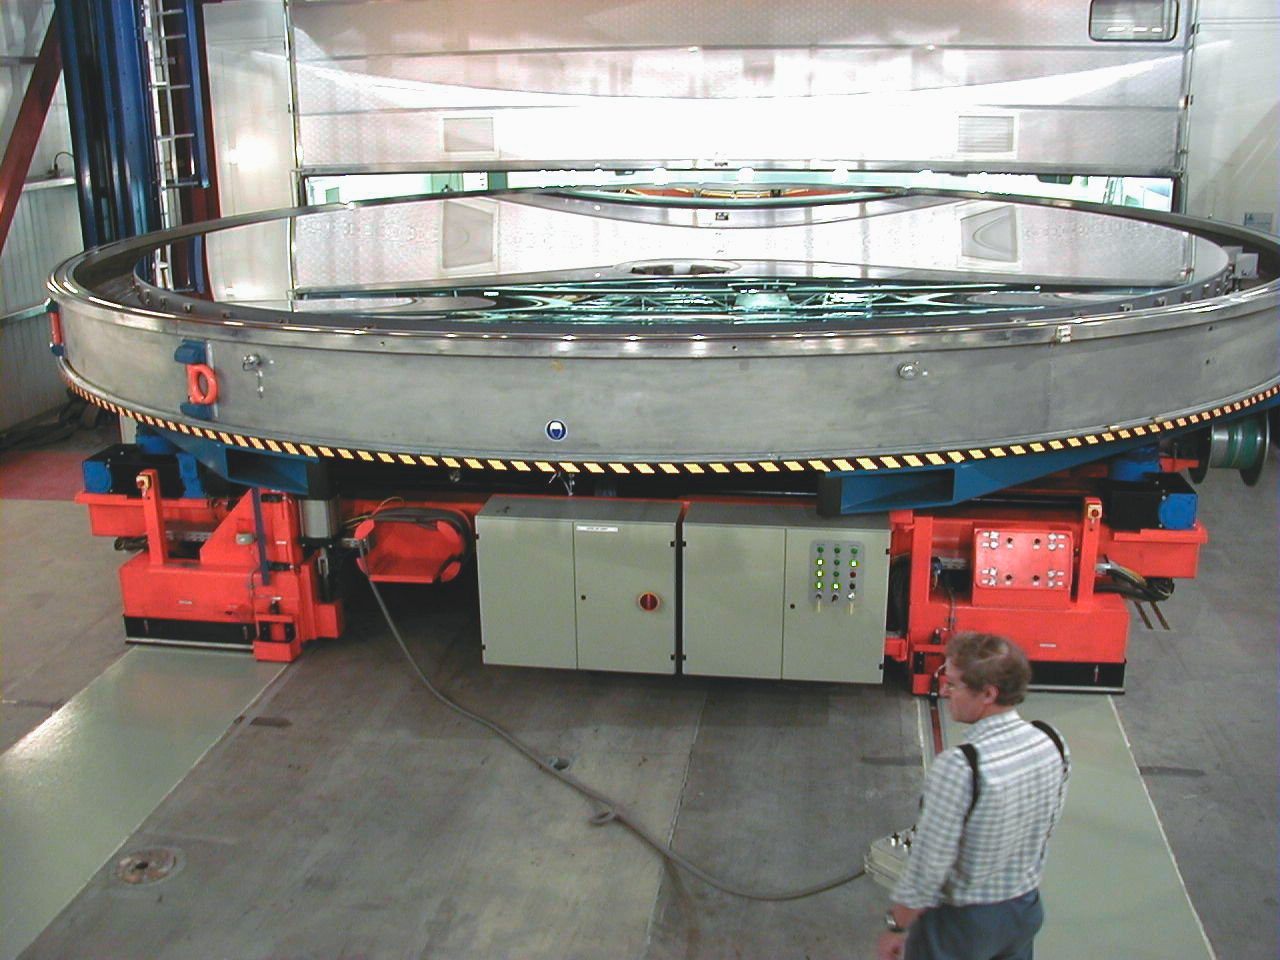

Coated MELIPAL mirror

A complete view of the third 8.2-m Zerodur mirror just coated. The arm of the newly installed Mirror Washing Unit housed in the Clean Room behind is visible in the reflected image.

Credit: ESO